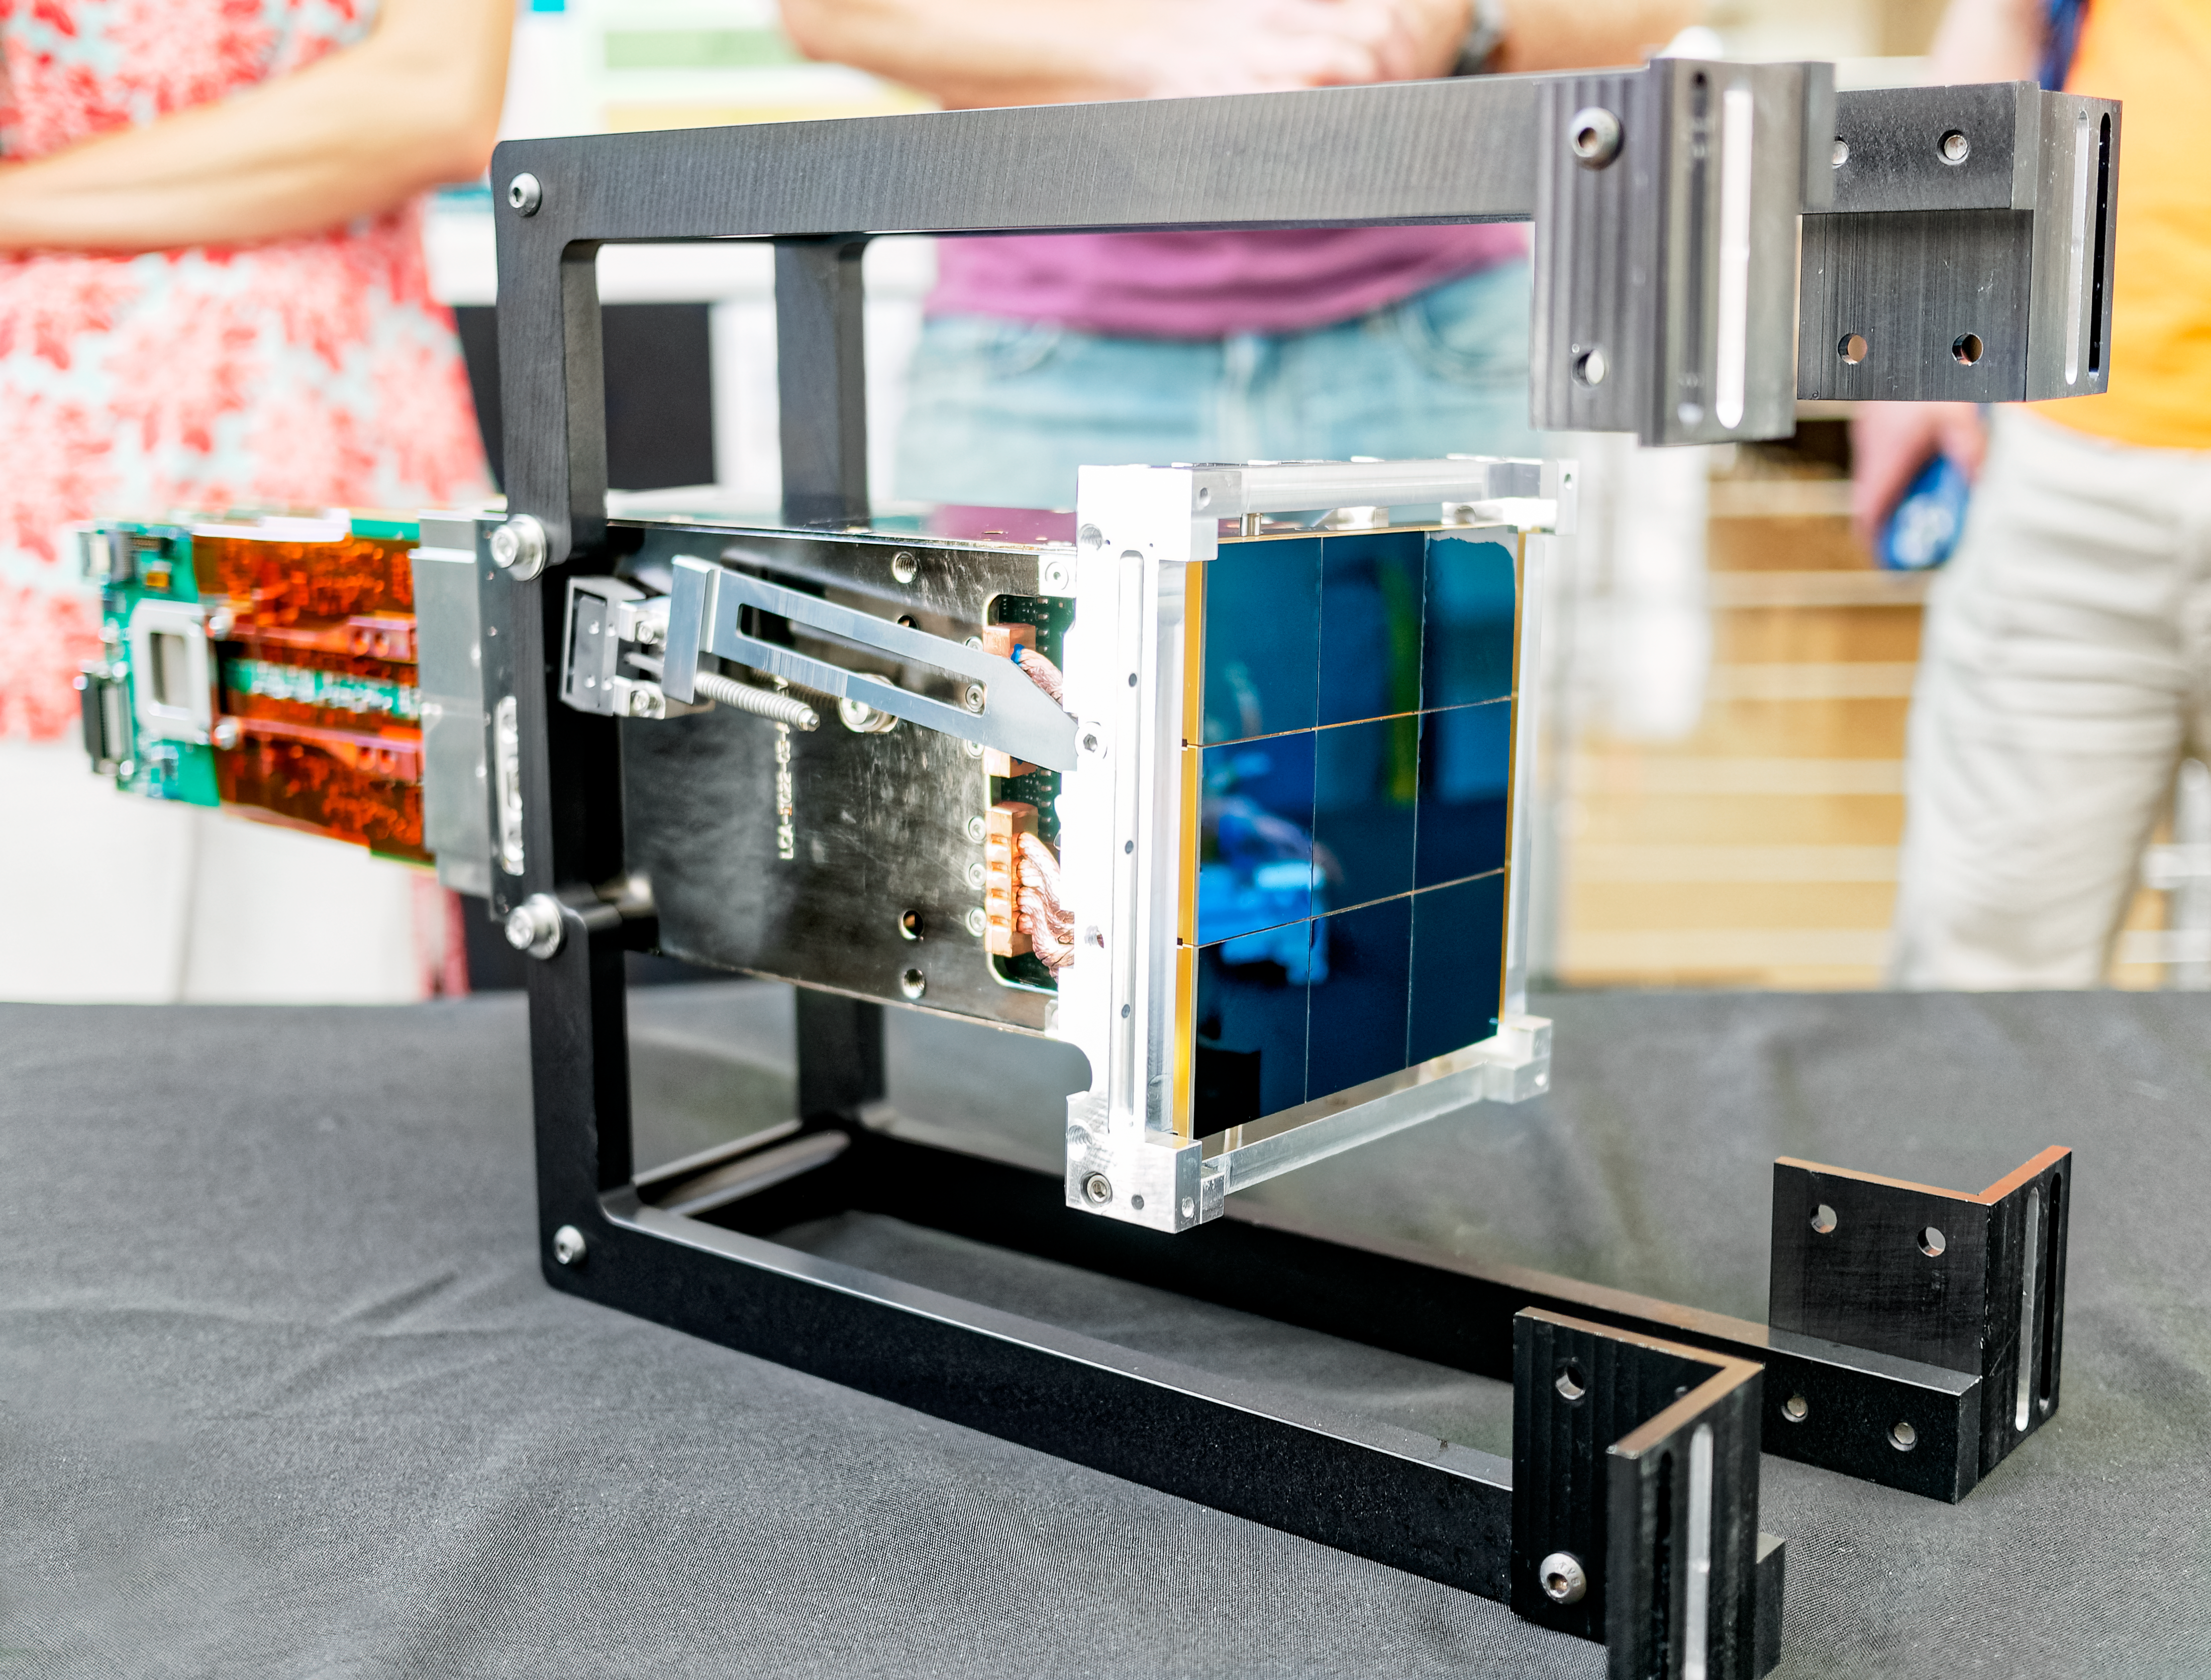

LSST Camera CCD raft

As part of the 2024 Rubin Community Workshop, LSST Camera team members from SLAC National Accelerator Laboratory organized a show & tell of a few spare parts left over from the camera's construction, including the 3x3 raft of nine CCD chips pictured here.

Credit: RubinObs/NOIRLab/SLAC/NSF/DOE/AURA/W. O'Mullane